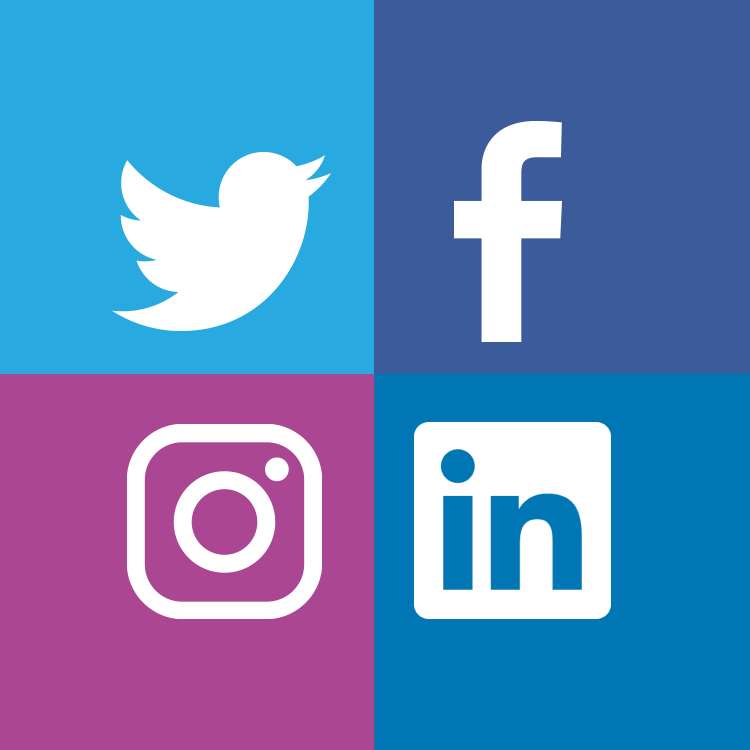

Social Media Graphic

Note: This highlight image should remain unpublished for technical reasons. We still use it to publish in the front page.

Credit: NOIRLab/NSF/AURA